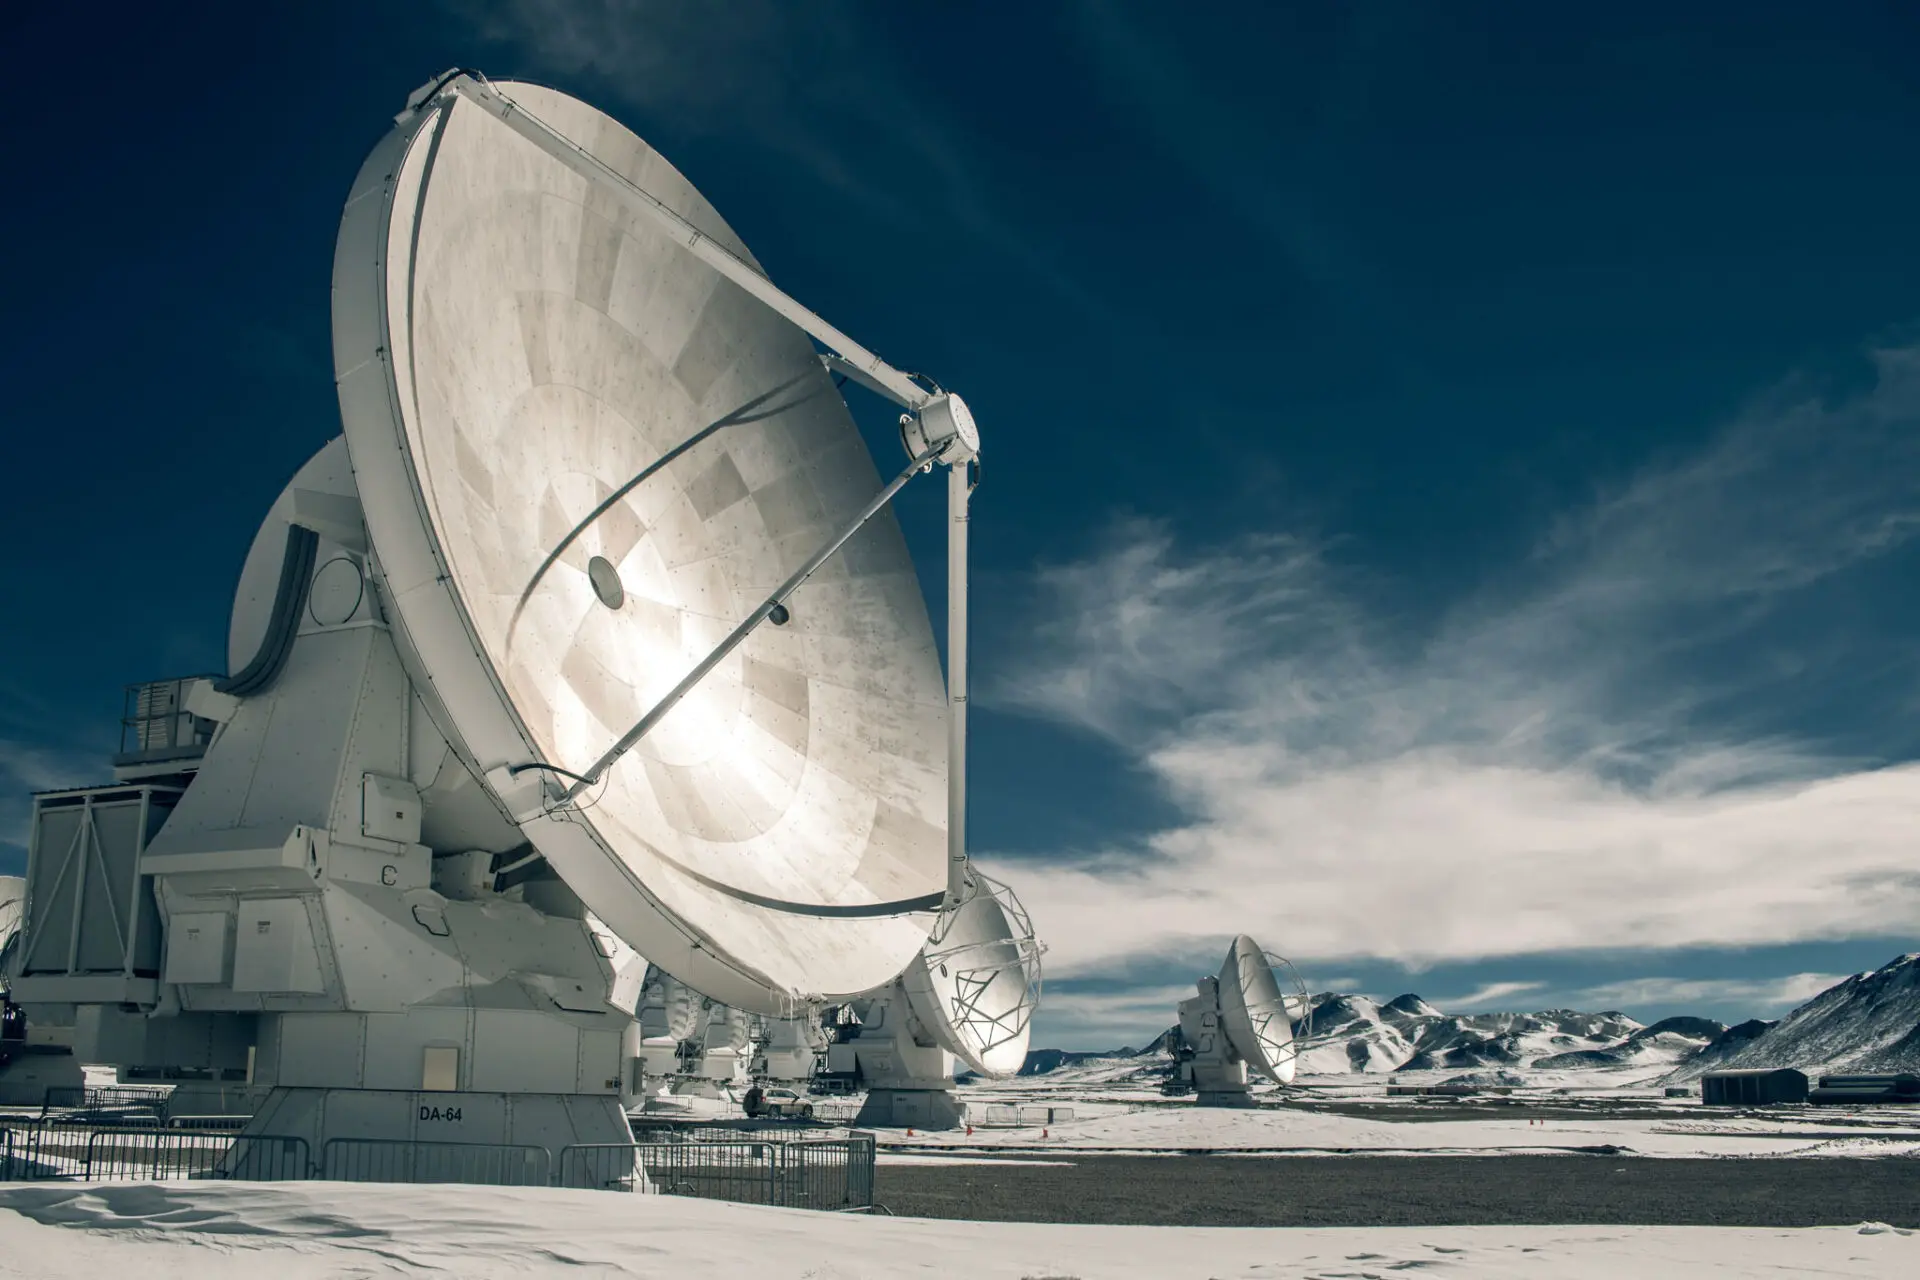

ALMA antennas

ALMA antennas are the most accurate ever built and can capture radio waves from millions and millions of light-years away (even from near the Big Bang!). In this image we see in the foreground the disk of an antenna 12 meters in diameter, with its aluminum panels directing the light captured towards the sub-reflector, which concentrates the signals and redirects them to the antenna receivers.

Credit: Sergio Otárola - ALMA (ESO / NAOJ / NRAO)